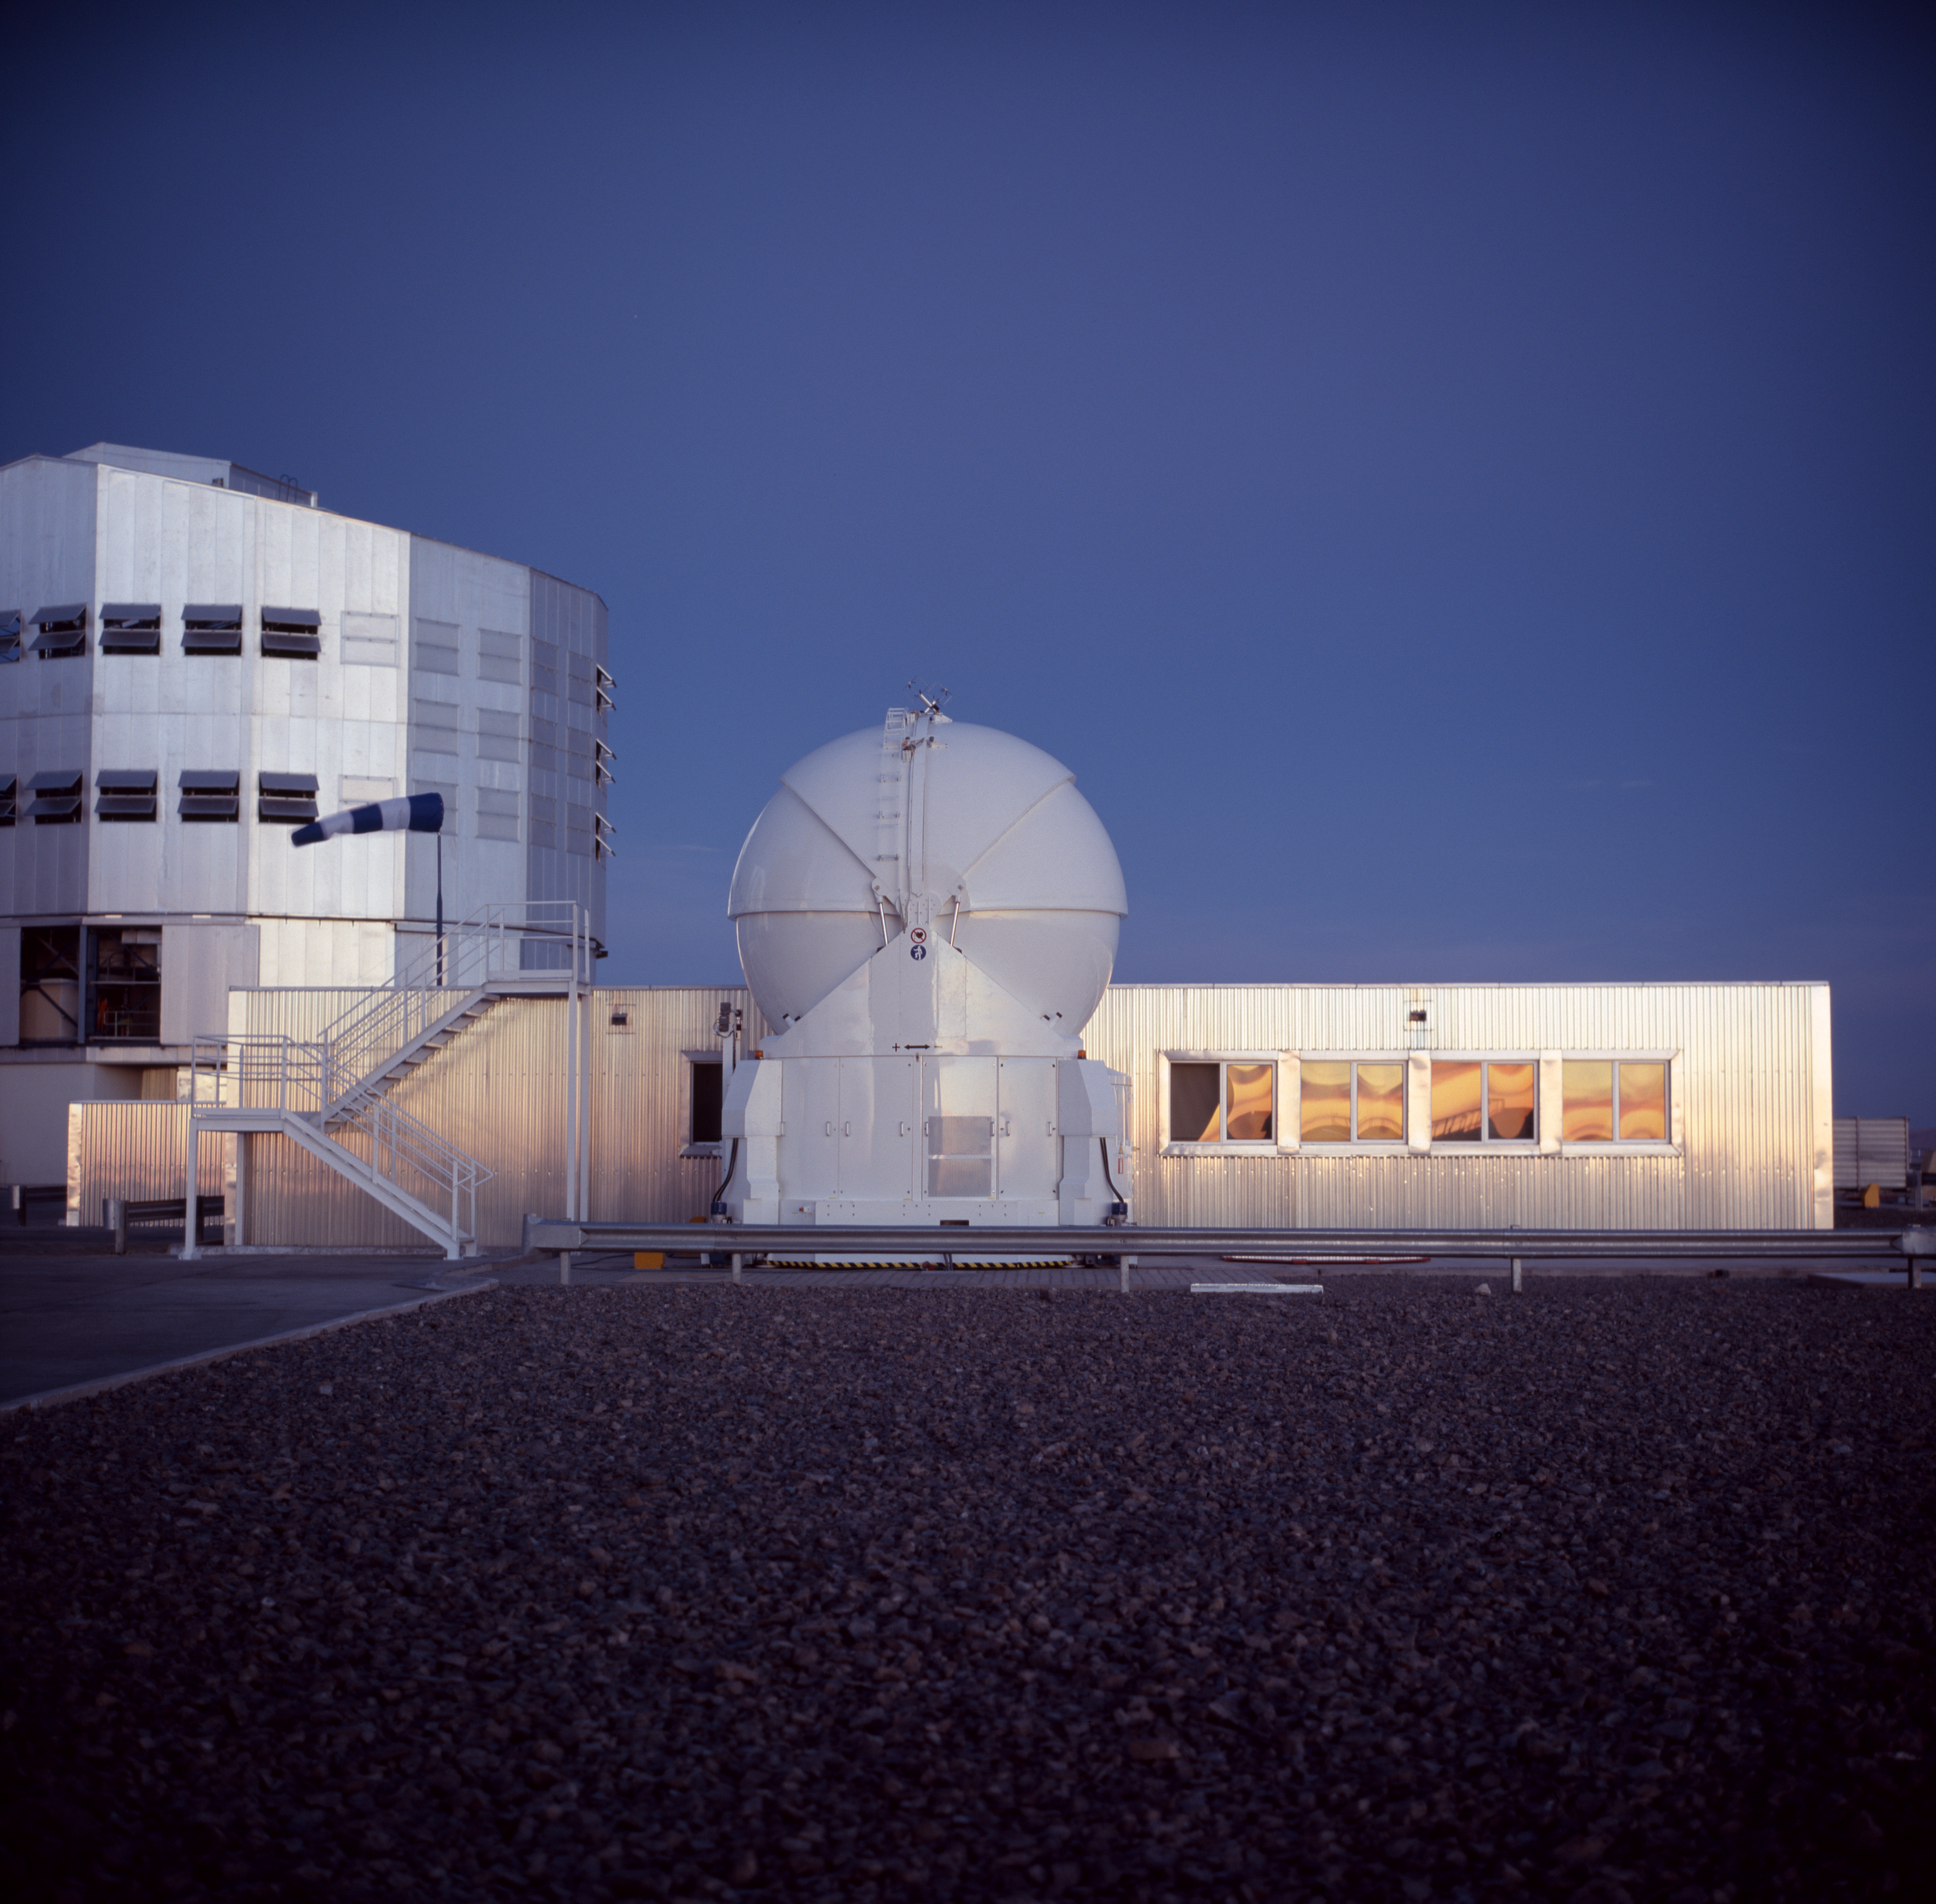

VLT and AT1

This image shows one of the Unit Telescopes and an Auxiliary Telescope at sunset at the Paranal Observatory in Chile, in December 2004.

Credit: ESO